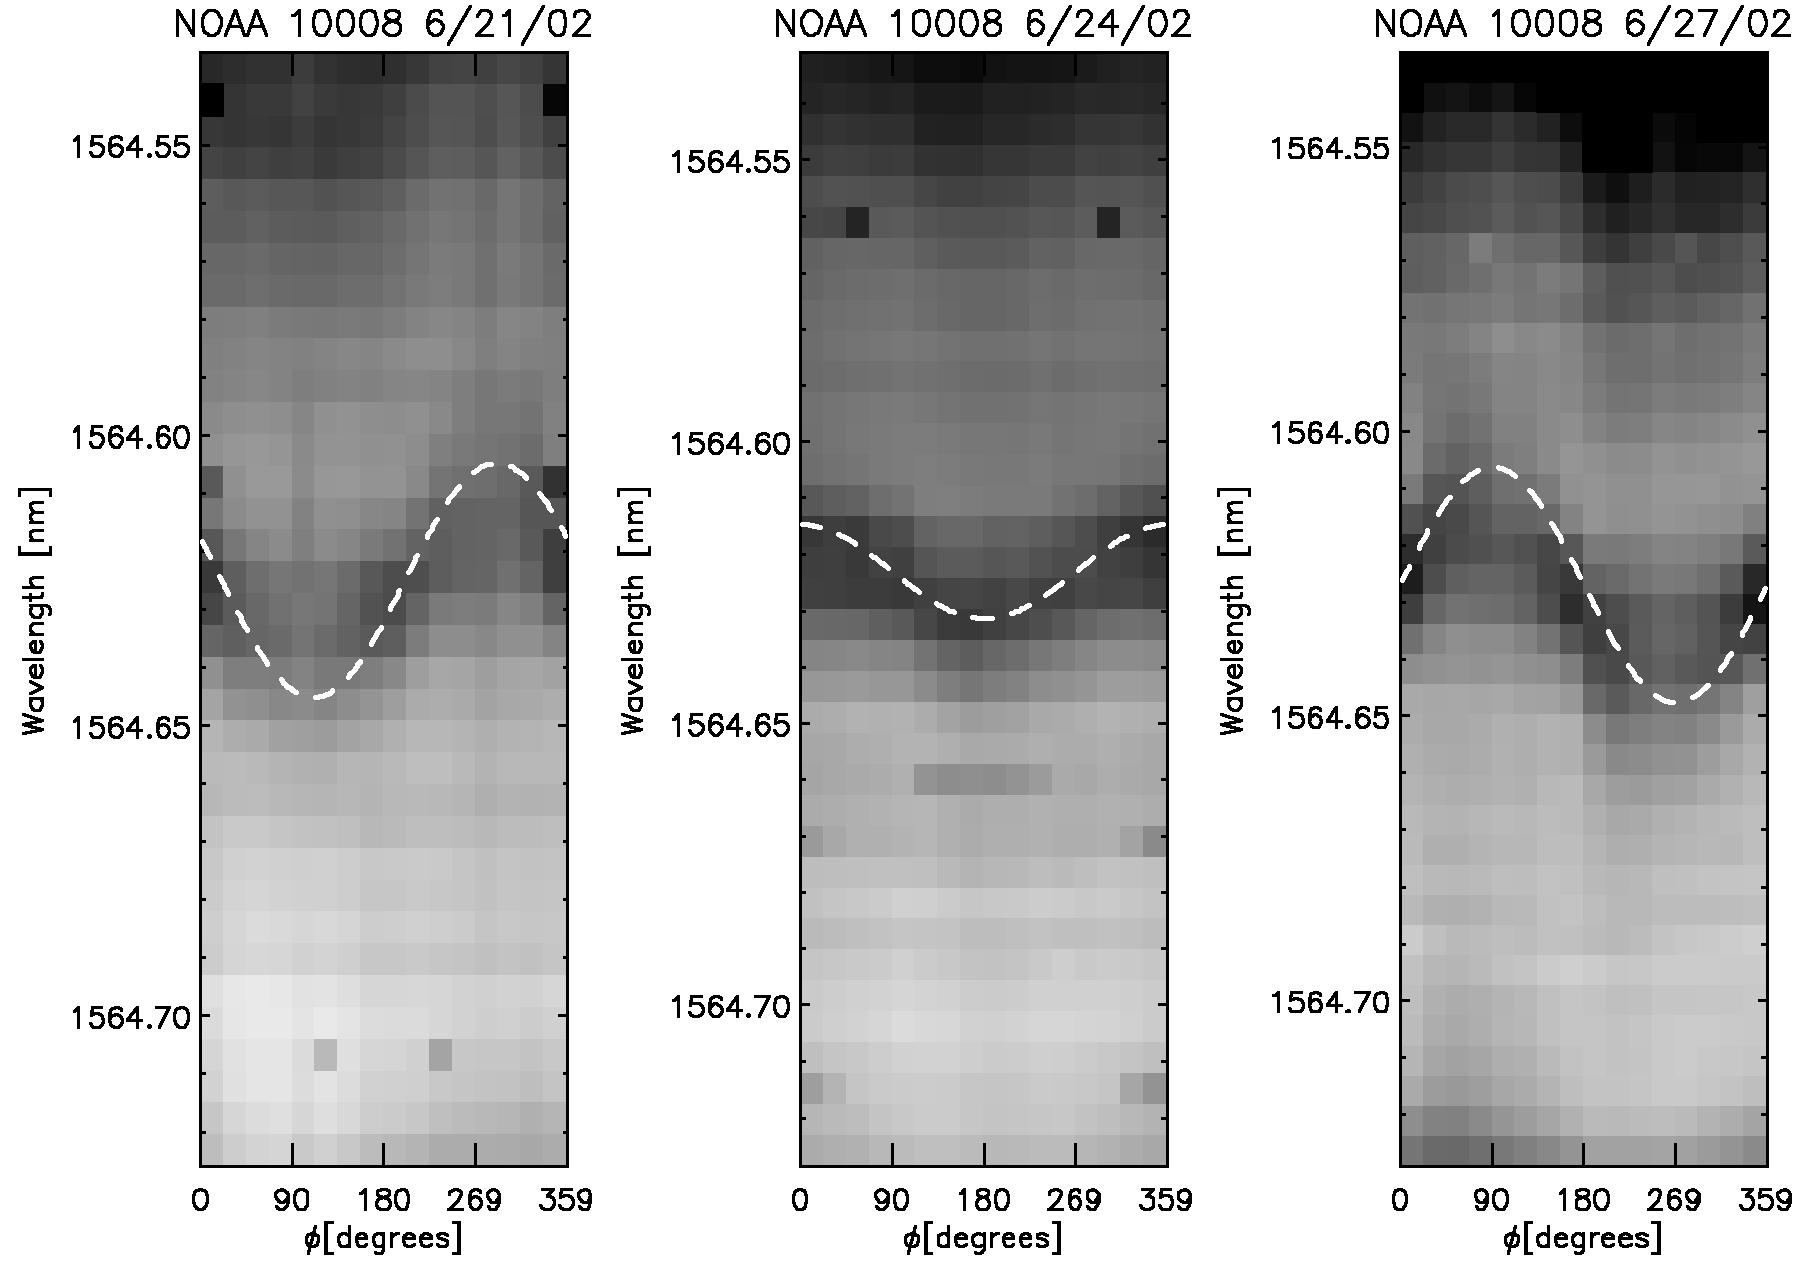

Doppler shifts of sunspot NOAA 10008

The CN line at 1564.6 nm showing a Doppler shift as a function of azimuth angle around the sunspot NOAA 10008 during a period of three days. The spot positions were 0.65 (east), 0.27 and 0.66 (west) solar radii from disk center on June 21, 24, and 27, 2002, respectively. The line absorption can be seen at a variety of wavelengths ranging from zero outflow speed up to about 9 km/sec. The dashed lines show the typical horizontal speed of 6 km/sec corrected for projection effects. See the science highlights section of the June 2003 NOAO Newsletter (currently only available in PDF format), and the companion image from the article.

Credit: NSO/AURA/NSF